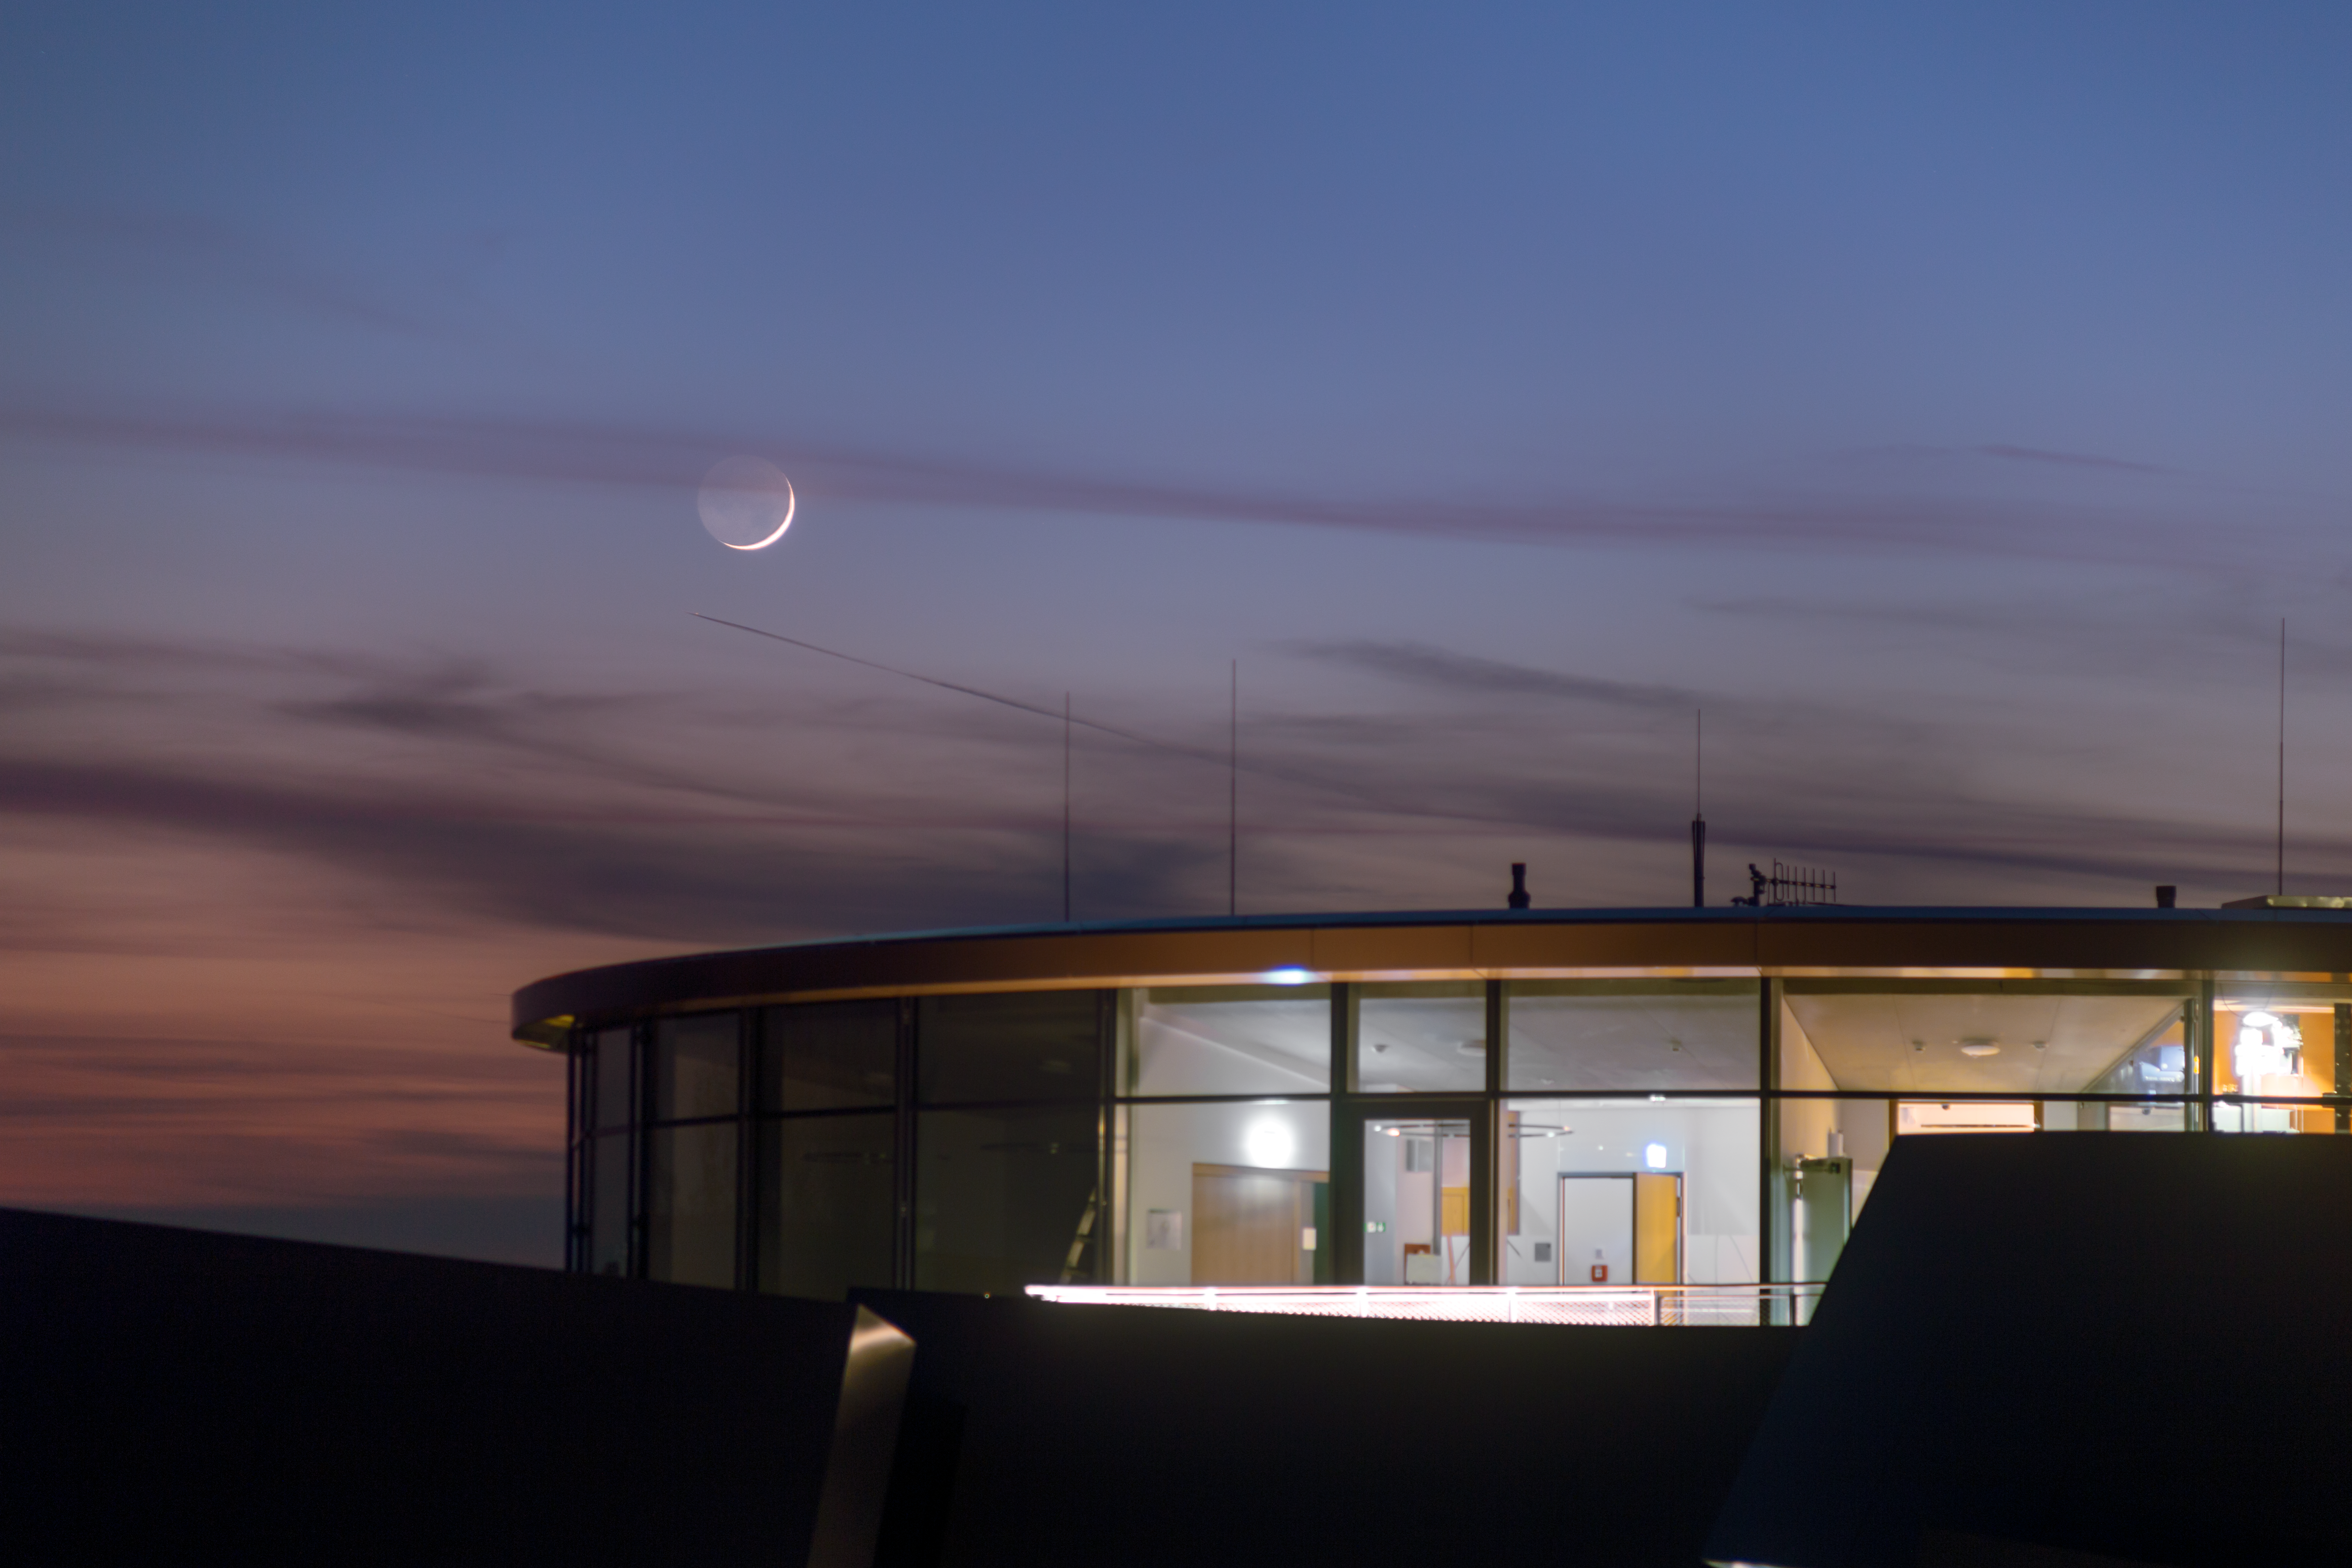

The Moon over the ESO Supernova

In the evening of 17 April 2018 a rare celestial conjunction occurred over ESO headquarters at Garching bei München, Germany. The crescent Moon was joined by both Venus and the Pleiades and Hyades star clusters. The phenomenon was even more unique as the ESO Supernova Planetarium & Visitor Centre was also in sight in this spellbinding image captured by ESO Photo Ambassador Petr Horálek.

Credit: ESO/P. Horálek